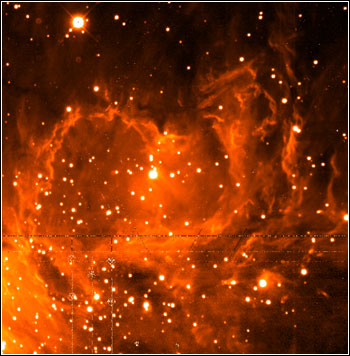

NEWFIRM Sees First Light

Credit: NOIRLab